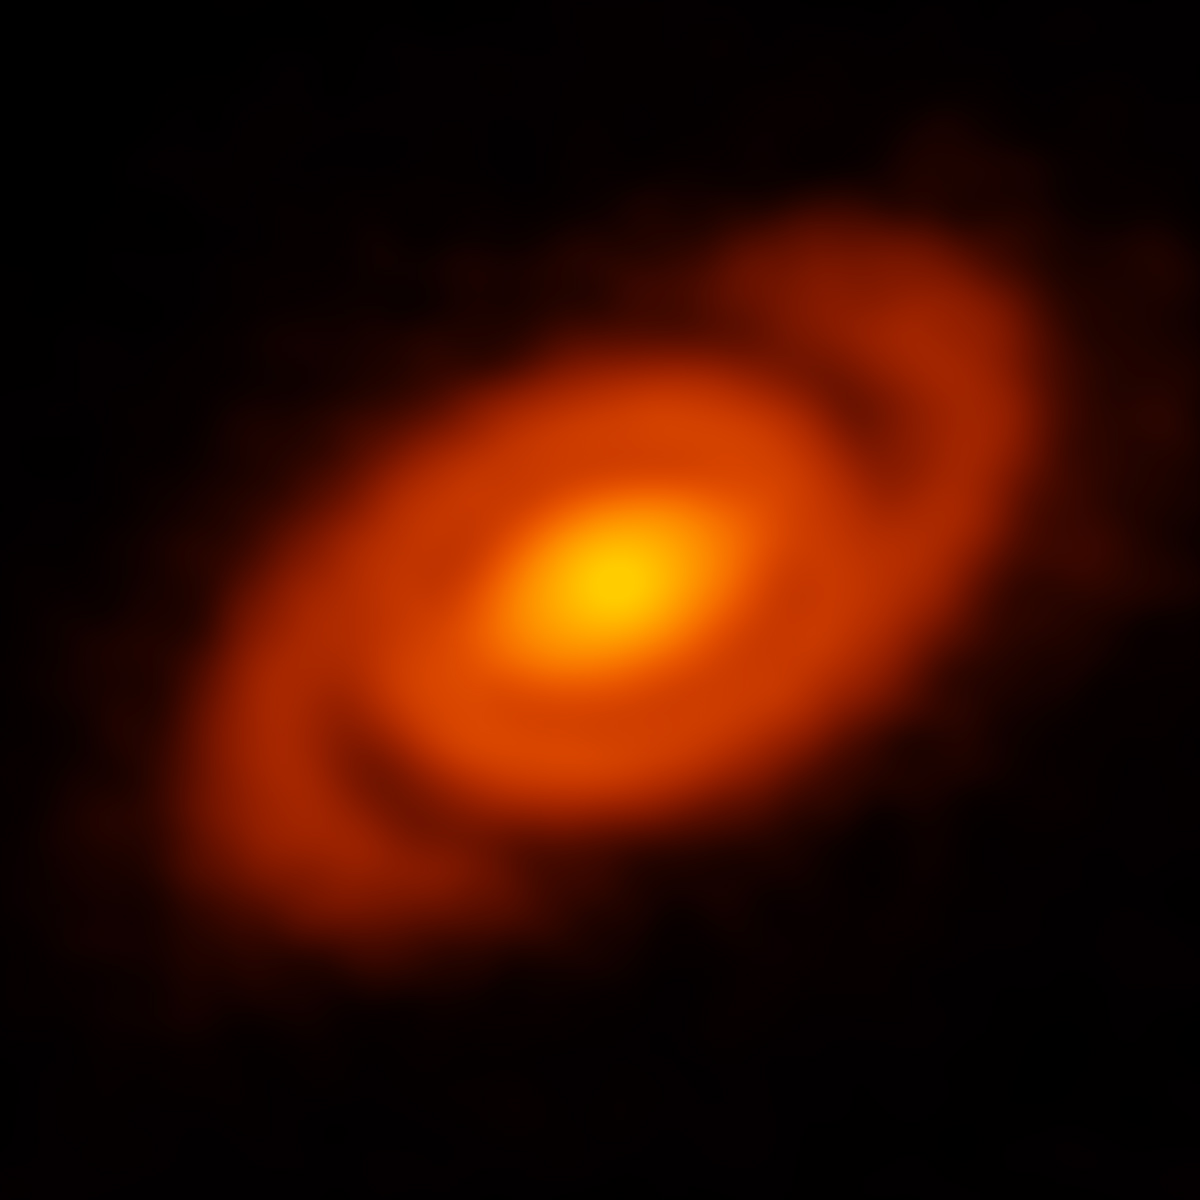

Spirals with a tale to tell

This beautiful image, captured with the Atacama Large Millimeter/submillimeter Array (ALMA) features a protoplanetary disc surrounding the young star Elias 2-27, some 450 light years away. ALMA has discovered and observed plenty of protoplanetary discs, but this disc is special as it shows two distinct spiral arms, almost like a tiny version of a spiral galaxy.

Previously, astronomers noted compelling spiral features on the surfaces of protoplanetary discs, but it was unknown if these same spiral patterns also emerged deep within the disc where planet formation takes place. ALMA, for the first time, was able to peer deep into the mid-plane of a disk and discovered the clear signature of spiral density waves.

Nearest to the star, ALMA found a flat disc of dust, which extends to what would approximately be the orbit of Neptune in our own Solar System. Beyond that point, in the region analogous to our Kuiper Belt, ALMA detected a narrow band with significantly less dust, which may be an indication for planet in formation. Springing from the outer edge of this gap are the two sweeping spiral arms that extend more than 10 billion kilometers away from their host star. The discovery of spiral waves at these extreme distances may have implications on the theory of planet formation.

Credit: B. Saxton (NRAO/AUI/NSF); ALMA (ESO/NAOJ/NRAO)